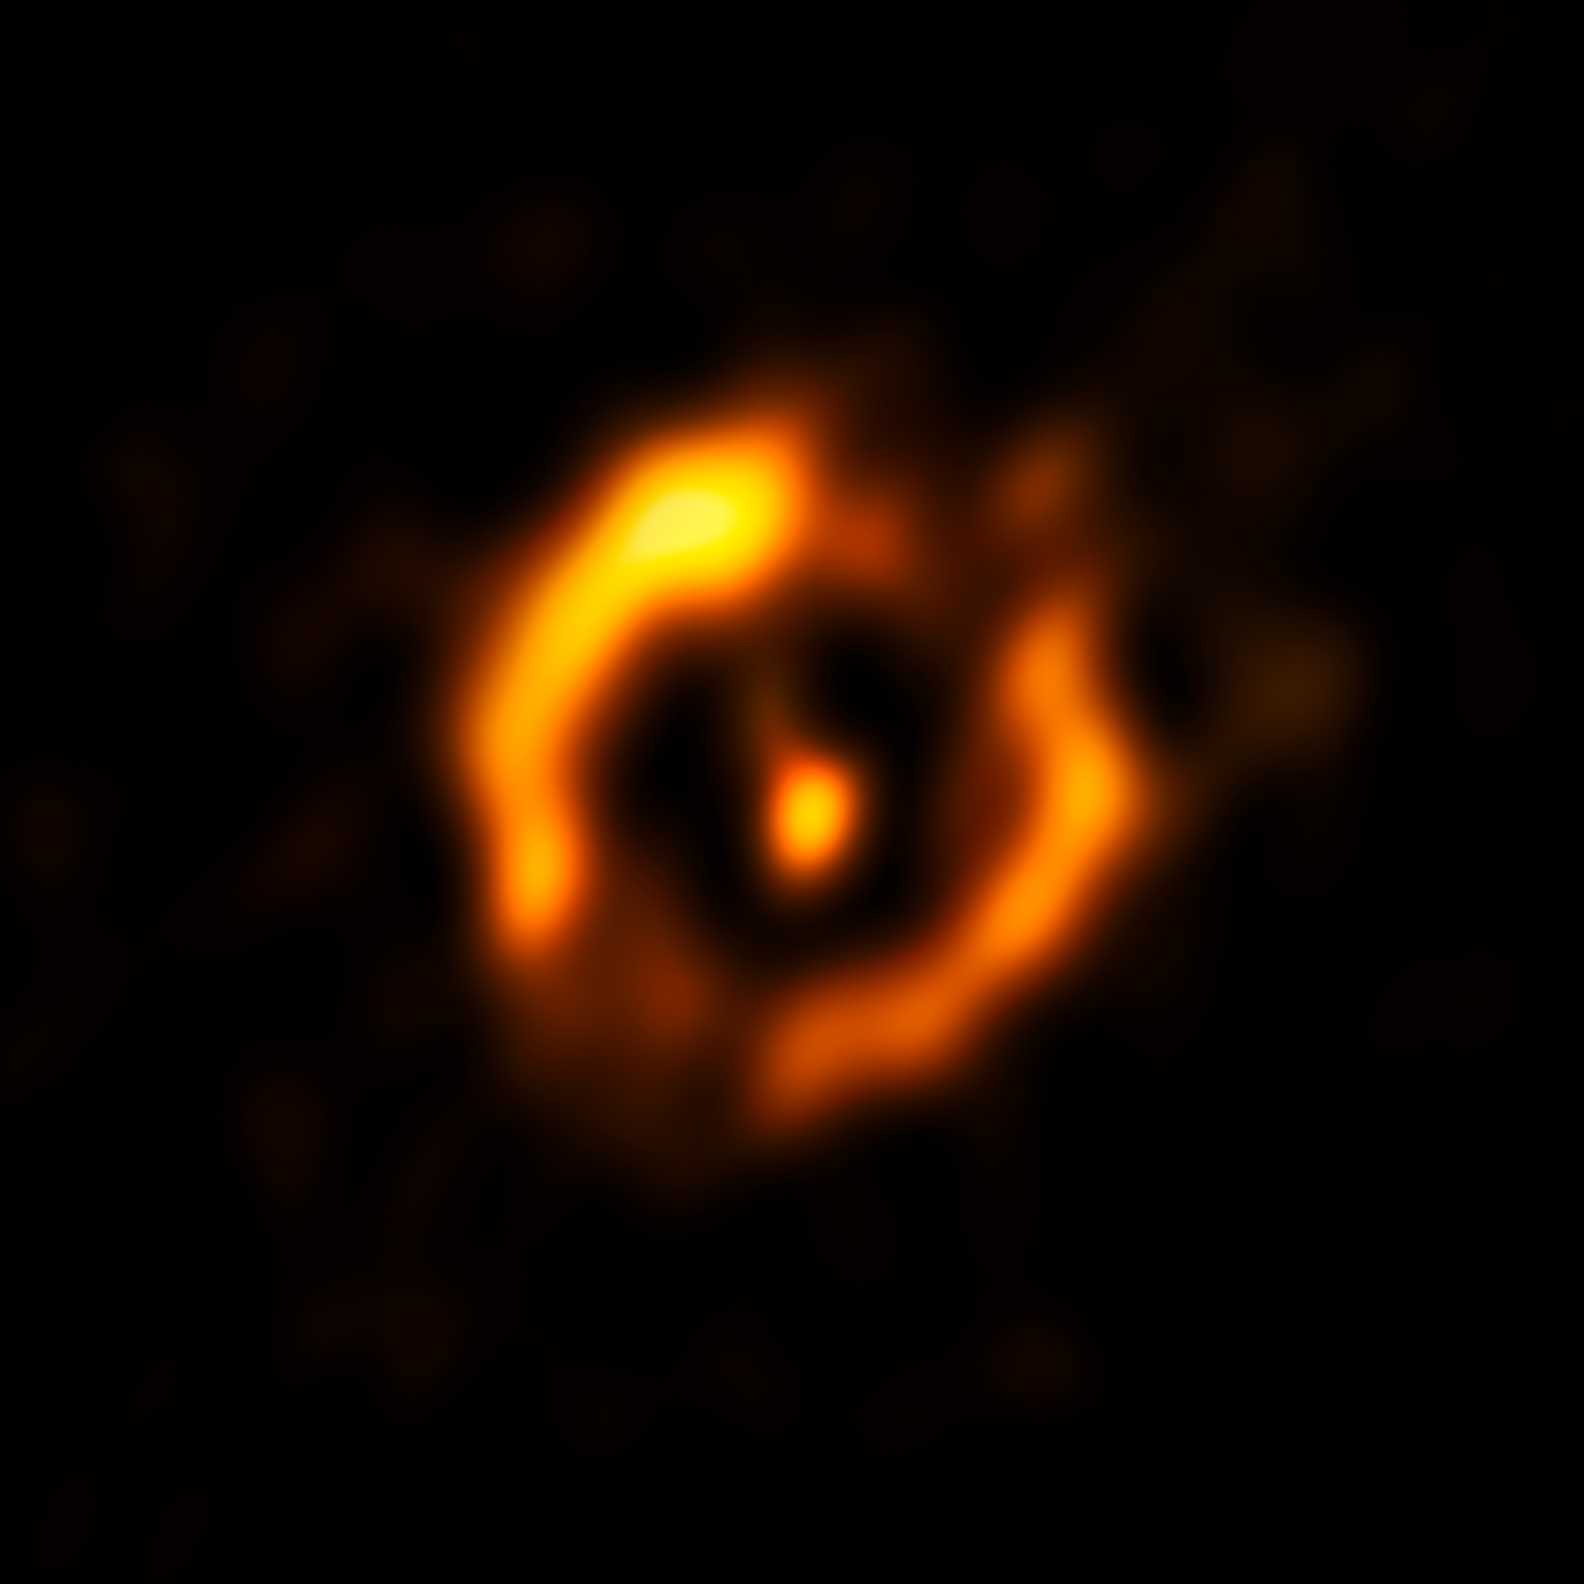

The dusty ring around the aging double star IRAS 08544-4431

The Very Large Telescope Interferometer at ESO’s Paranal Observatory in Chile has obtained the sharpest view ever of the dusty disc around the close pair of aging stars IRAS 08544-4431. For the first time such discs can be compared to the discs around young stars — and they look surprisingly similar. It is even possible that a disc appearing at the end of a star’s life might also create a second generation of planets.

This view shows the VLTI reconstructed image, with the brighter central star removed. A fainter glow from the secondary star is visible, which came as a surprise to the observers.

Credit: ESO